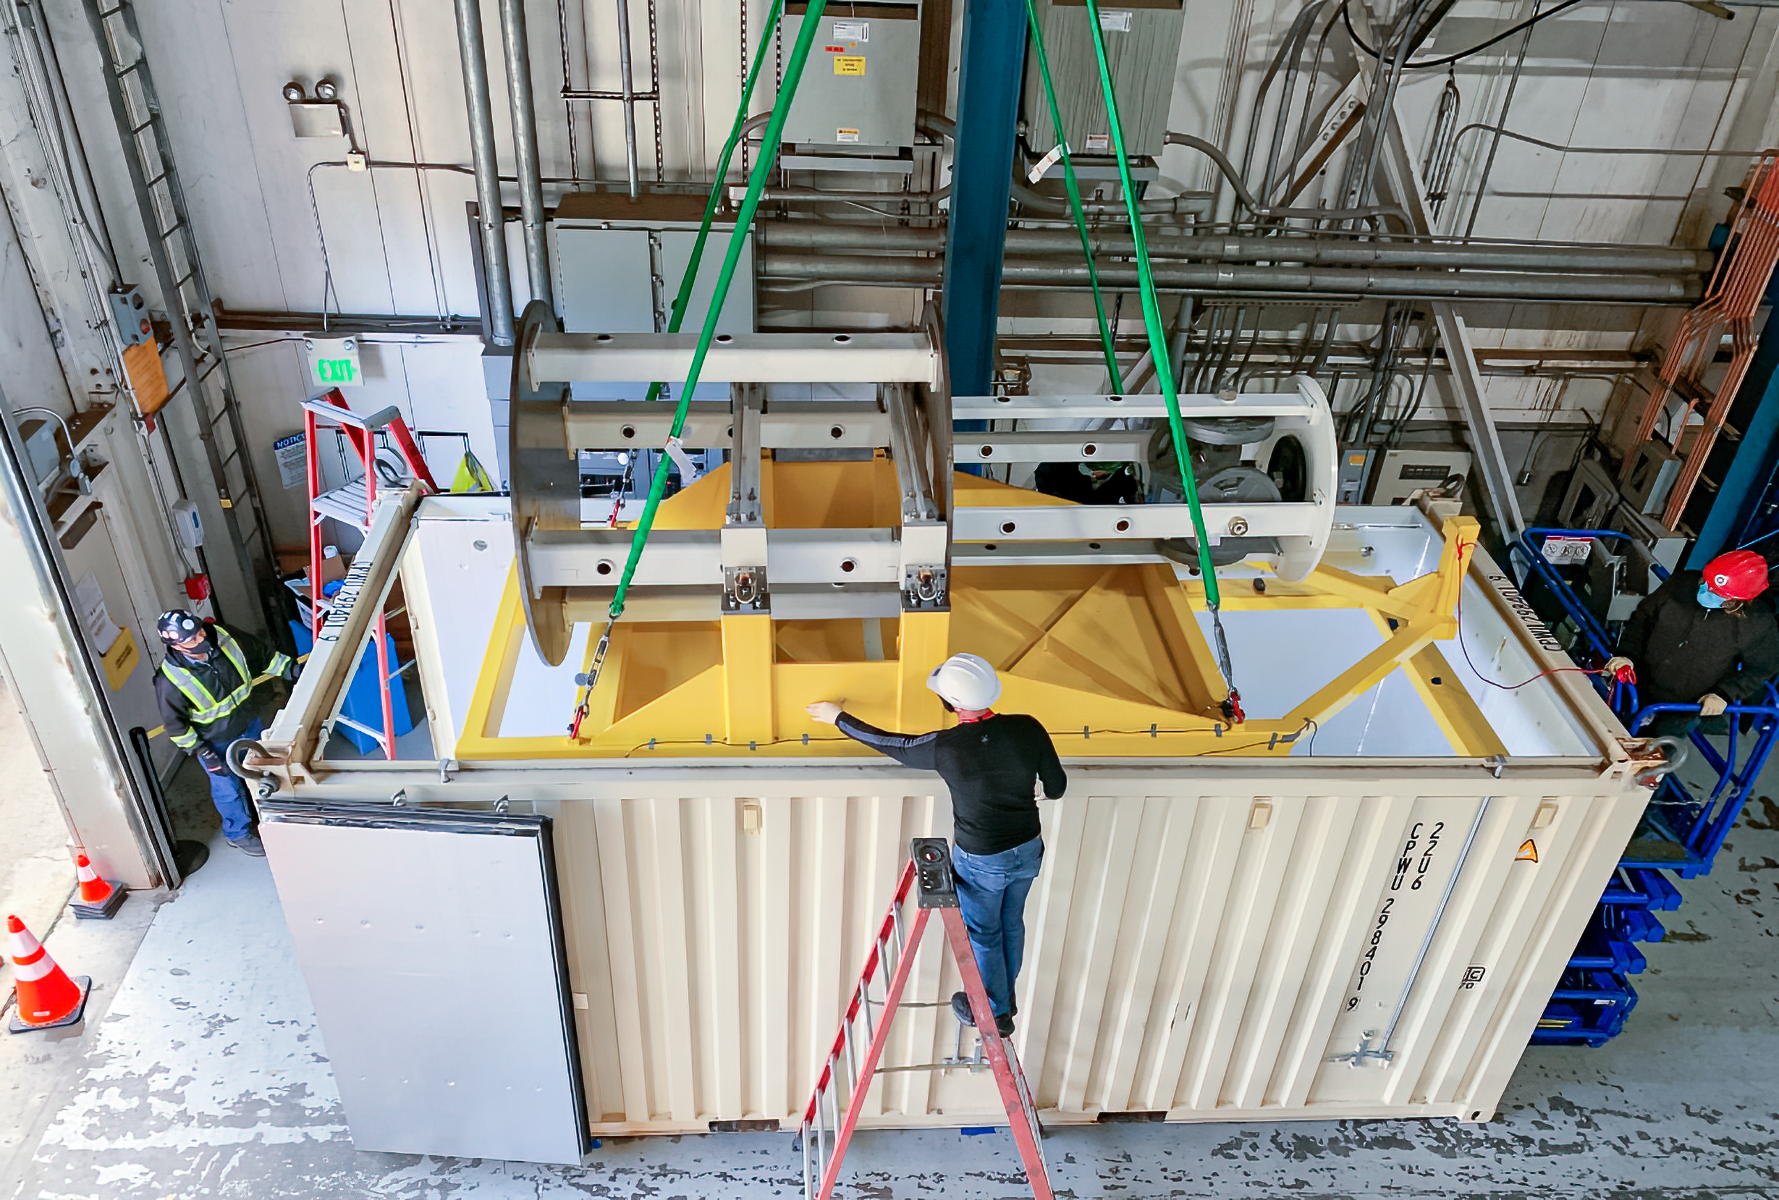

LSST Camera mass simulator

At SLAC National Accelerator Laboratory, the LSST Camera mass simulator was successfully loaded into its shipping container. It is scheduled to be shipped to Chile, where it will be used for testing prior to the arrival and installation of the LSST Camera, after the new year and further practice of loading and unloading the simulator are completed.

Credit: LSST Camera Project